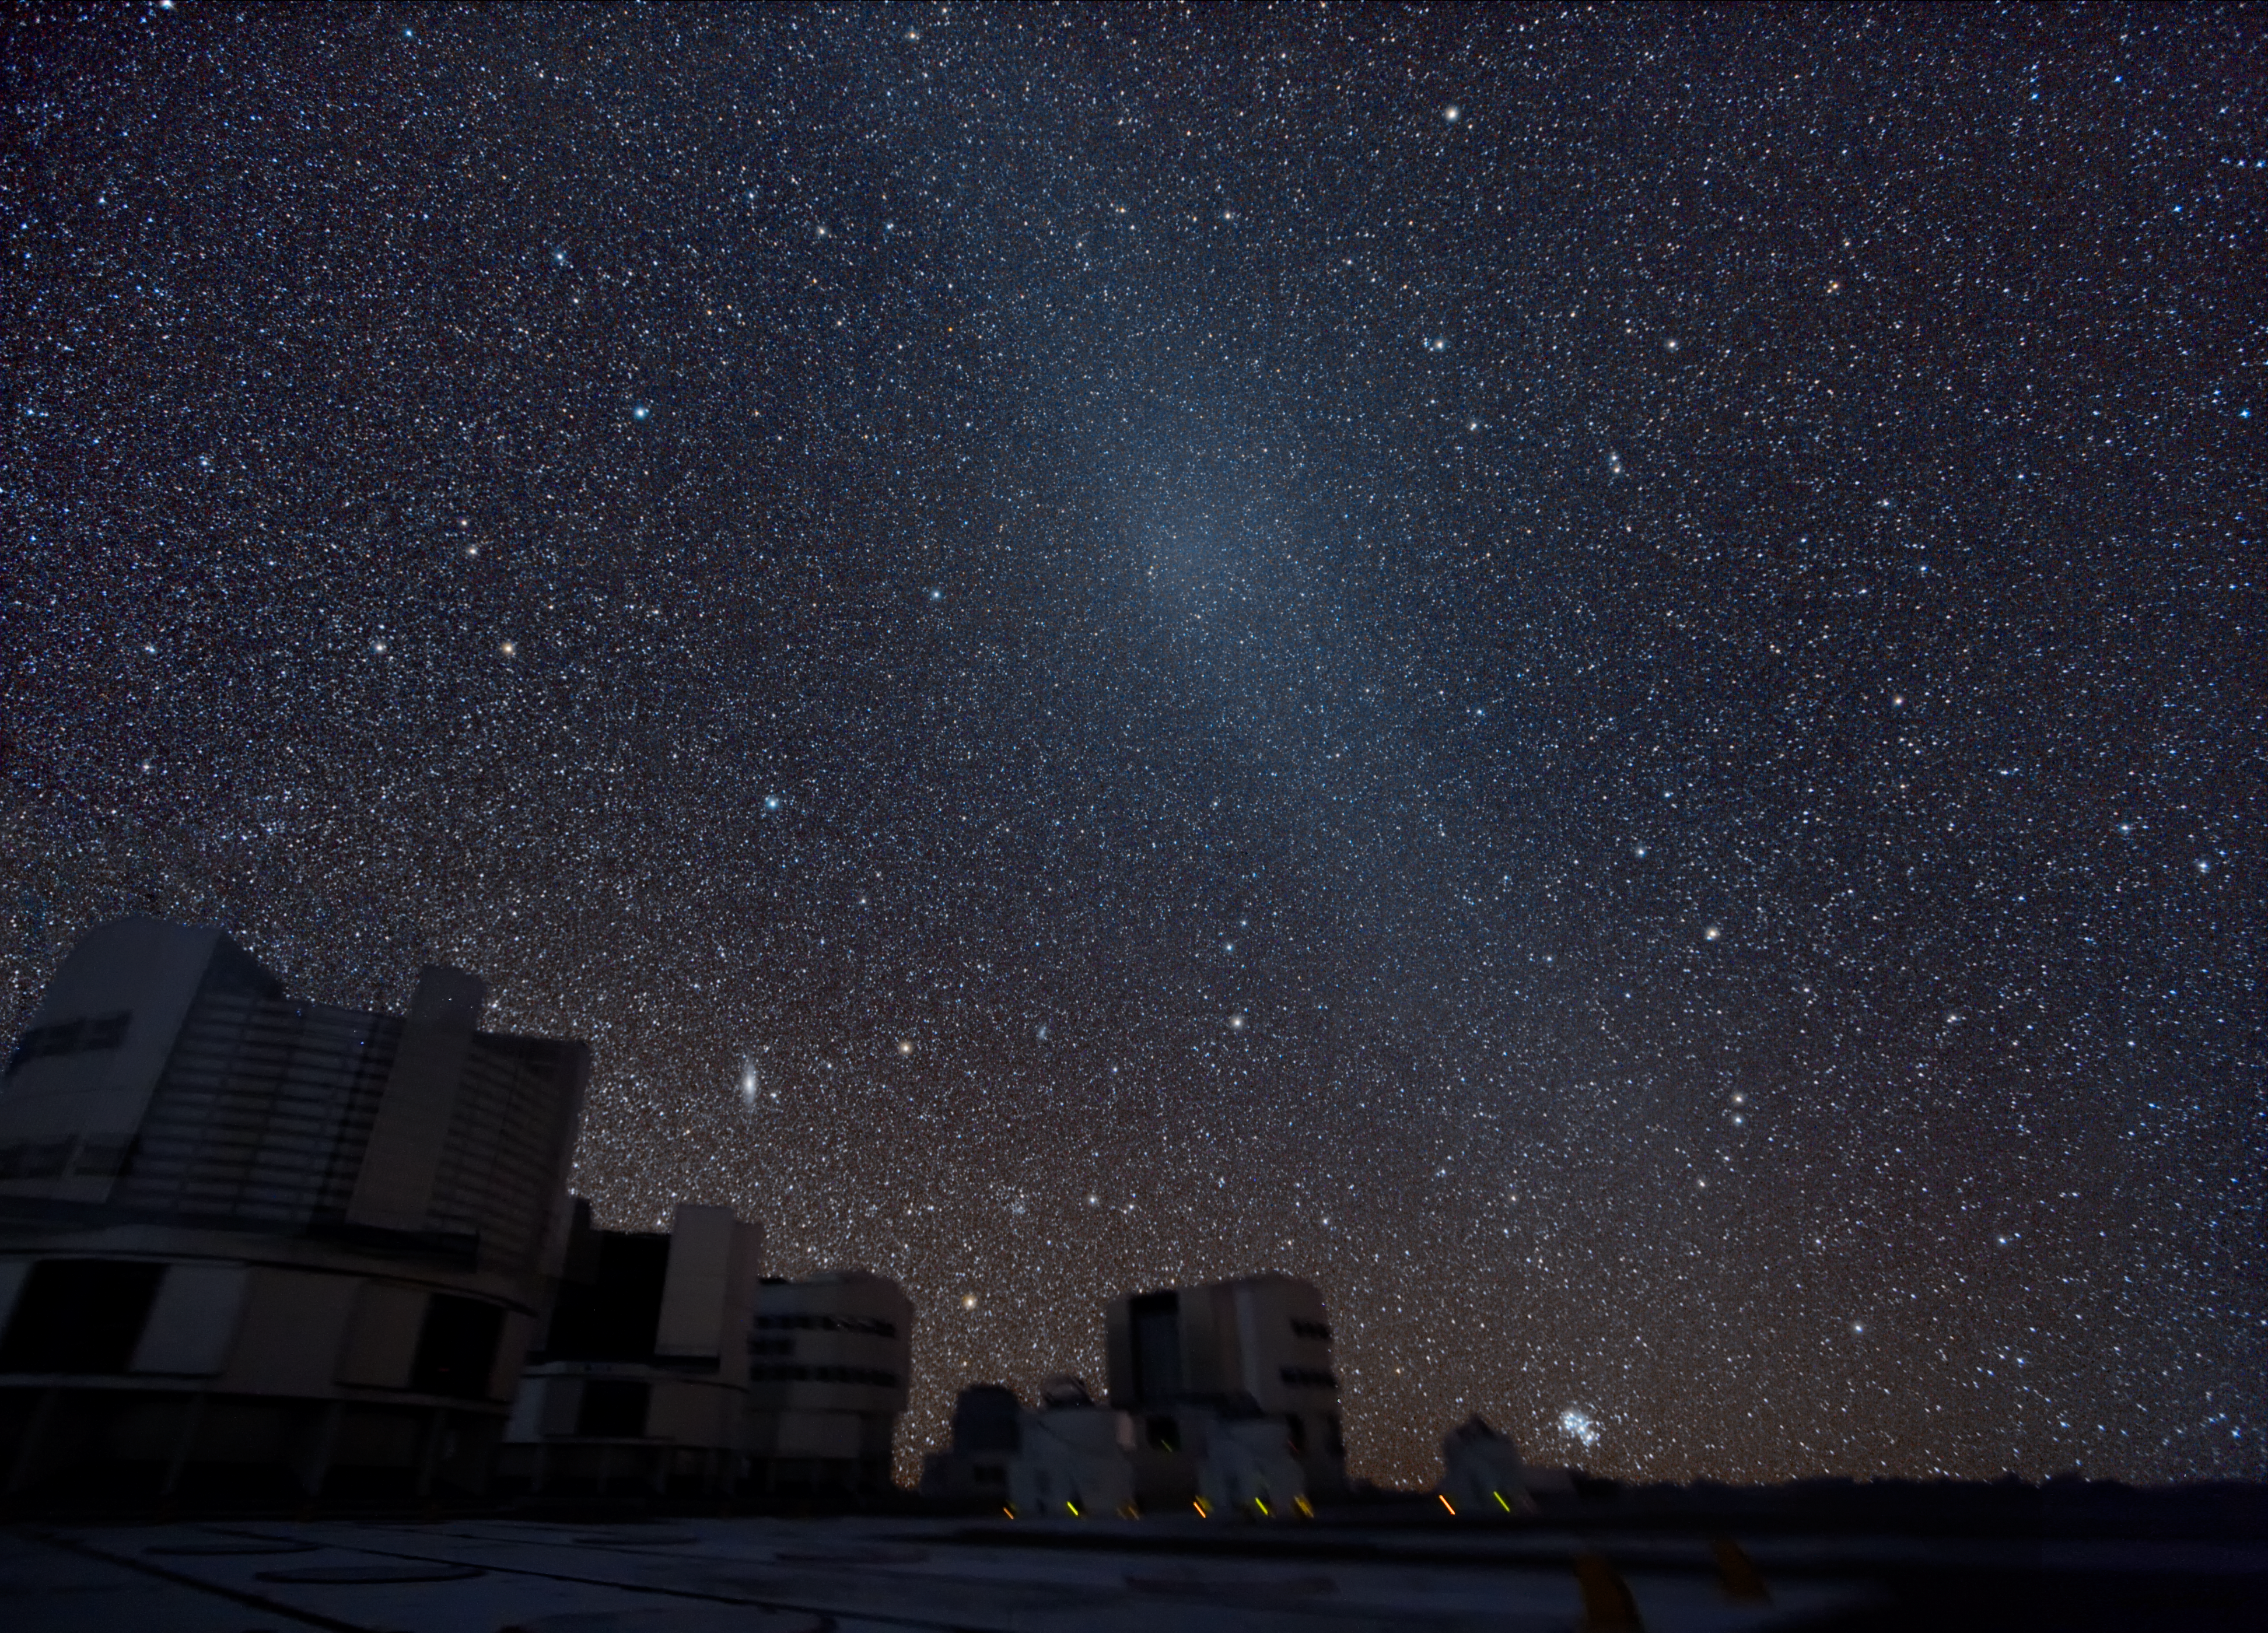

Gegenschein above the VLT *

At Paranal, home of ESO's Very Large Telescope, the sky is so dark that the famous and extremely difficult to observe Gegenschein (or "counter shine") can be seen here in its full glory. This is a faint brightening of the night sky in the region of the ecliptic directly opposite the Sun, caused by the reflection of sunlight by interplanetary dust in the Solar System. The Gegenschein is seen in this image as a band running diagonally from the top left to lower right. The image was obtained by Yuri Beletsky in October 2007 using a digital camera equipped with a 10-mm wide-angle lens and installed on a portable equatorial mount. The total exposure time was about 45 min. The weather conditions during the observations were excellent: the sky transparency was close to perfect, which allowed Yuri to capture very faint details of the Gegenschein and reveal its fine structure.

This image is available as a mounted image in the ESOshop

Credit: ESO/Y. Beletsky